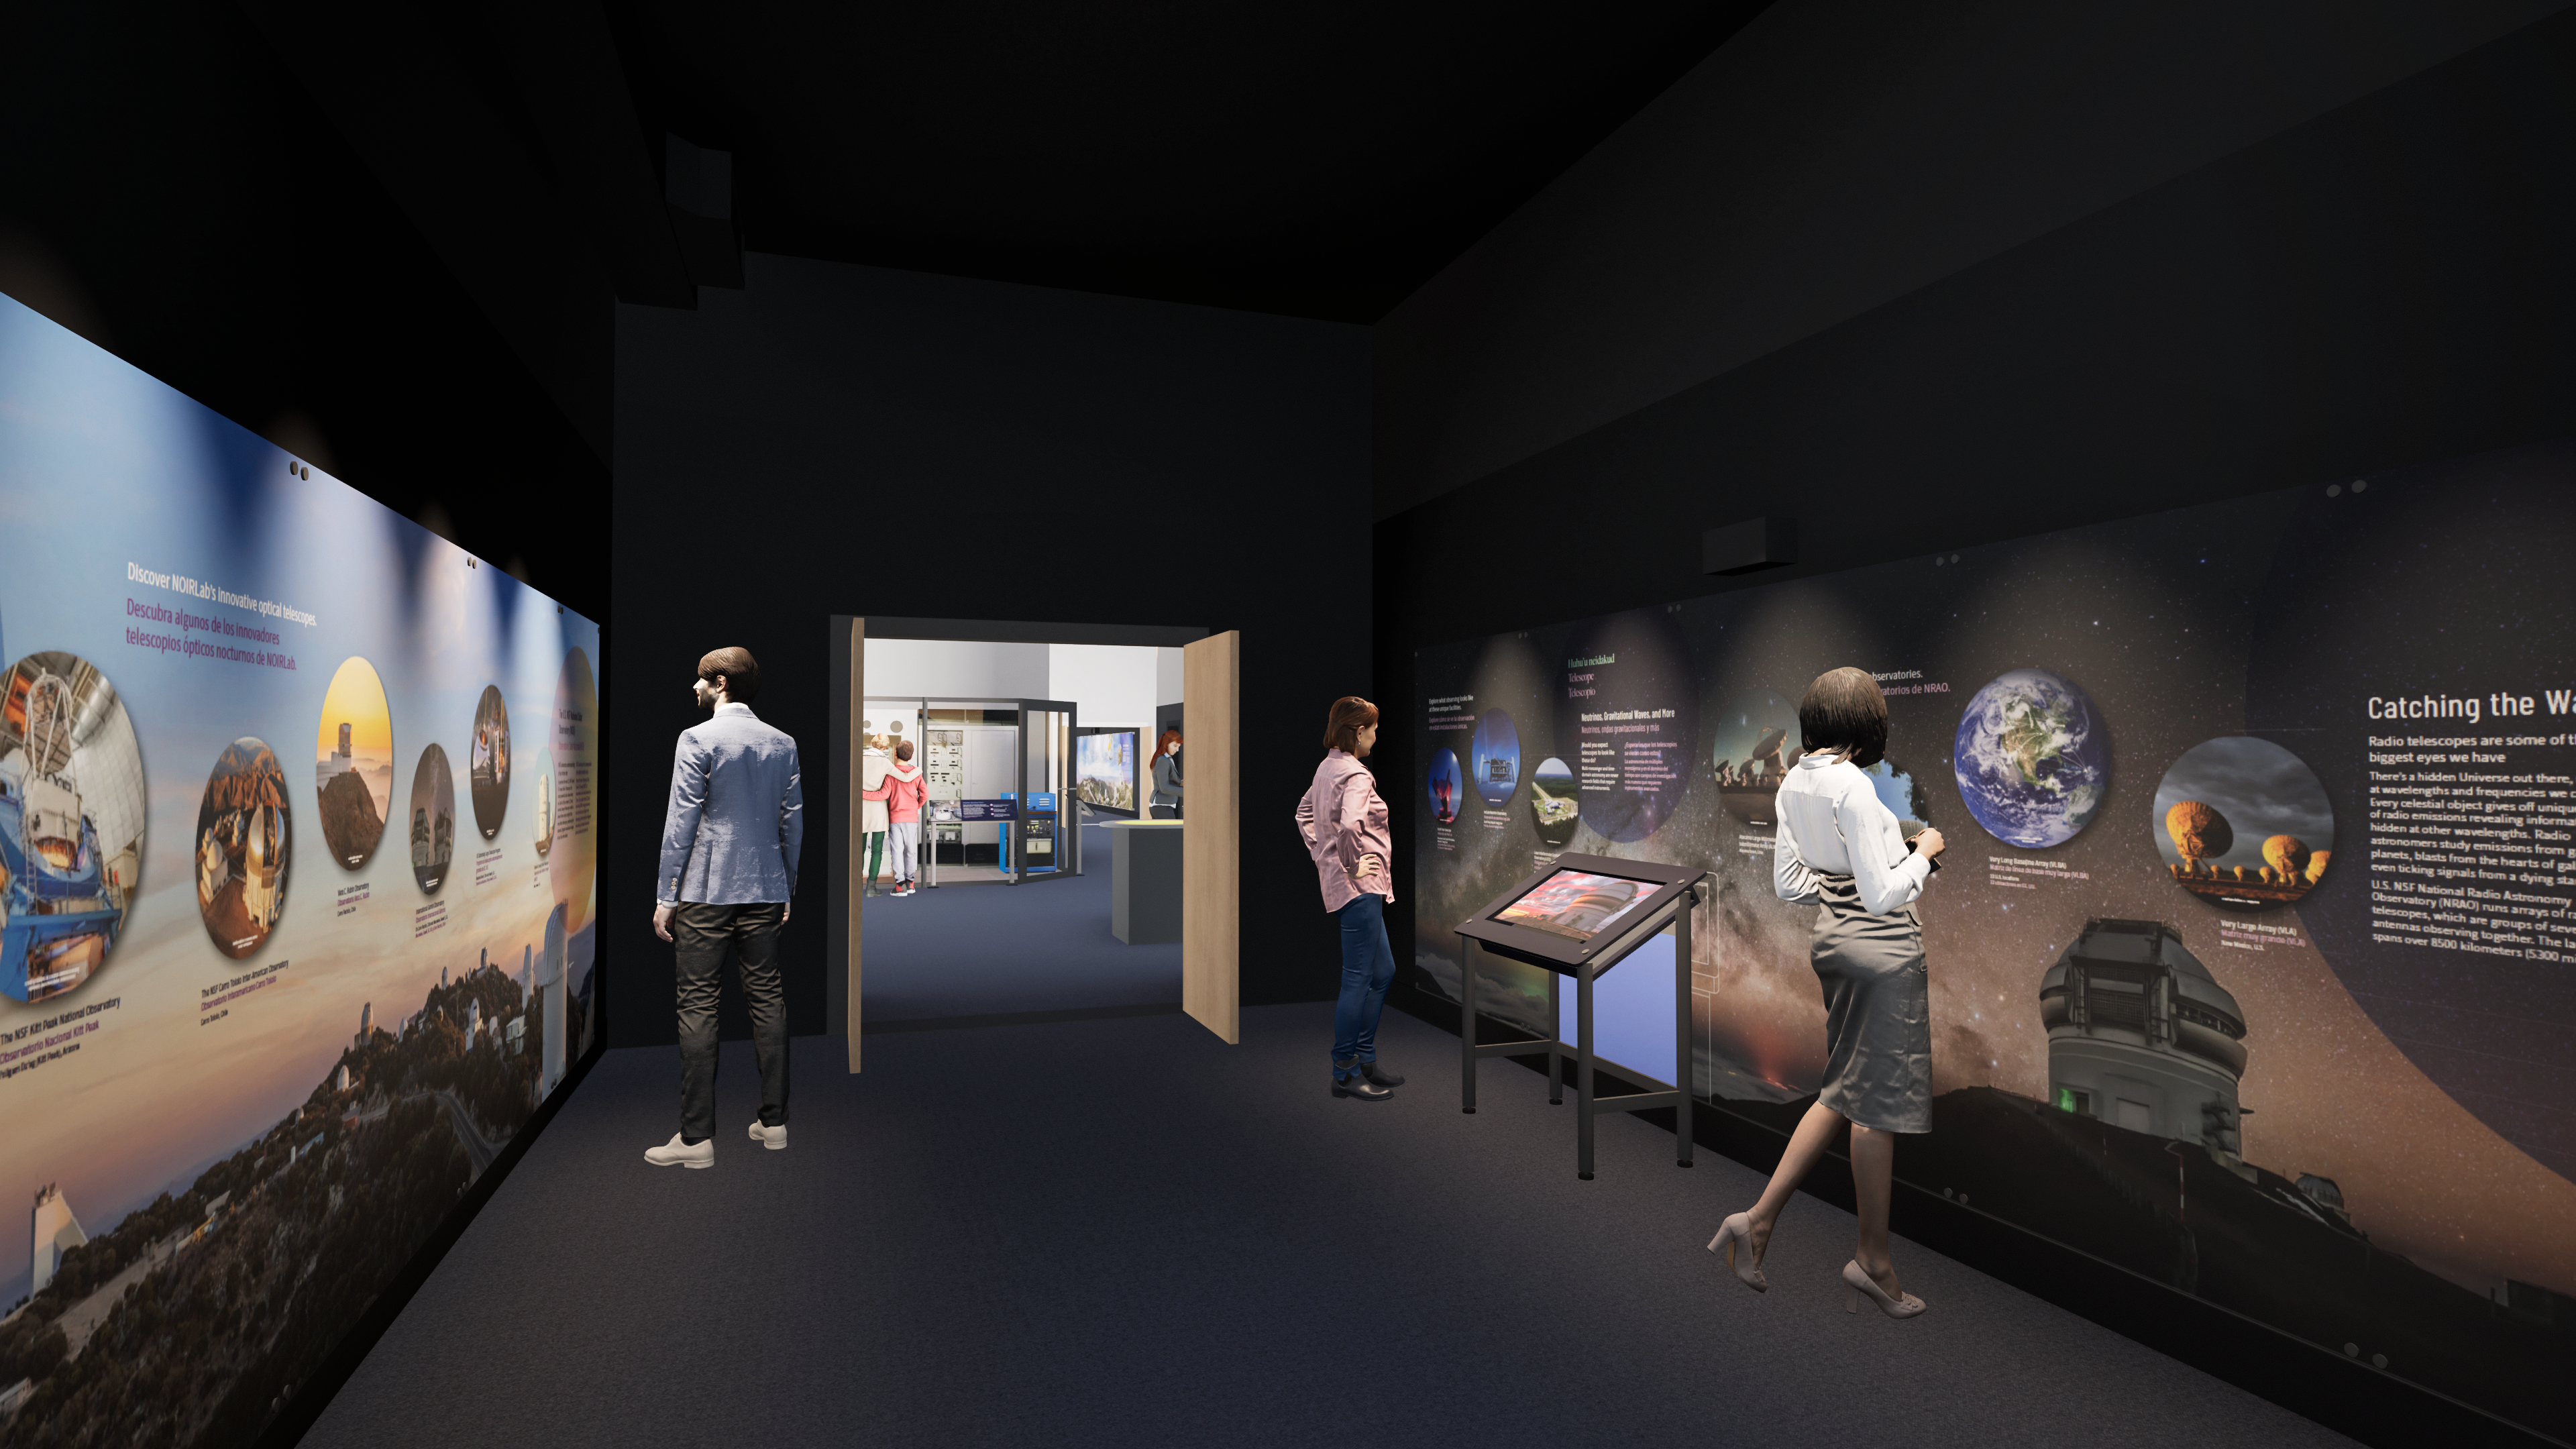

Windows On The Universe Center For Astronomy Outreach

The McMath-Pierce Solar Telescope at Kitt Peak National Observatory has been transformed into the Windows On The Universe Center For Astronomy Outreach.

Credit: KPNO/NOIRLab/NSF/AURA